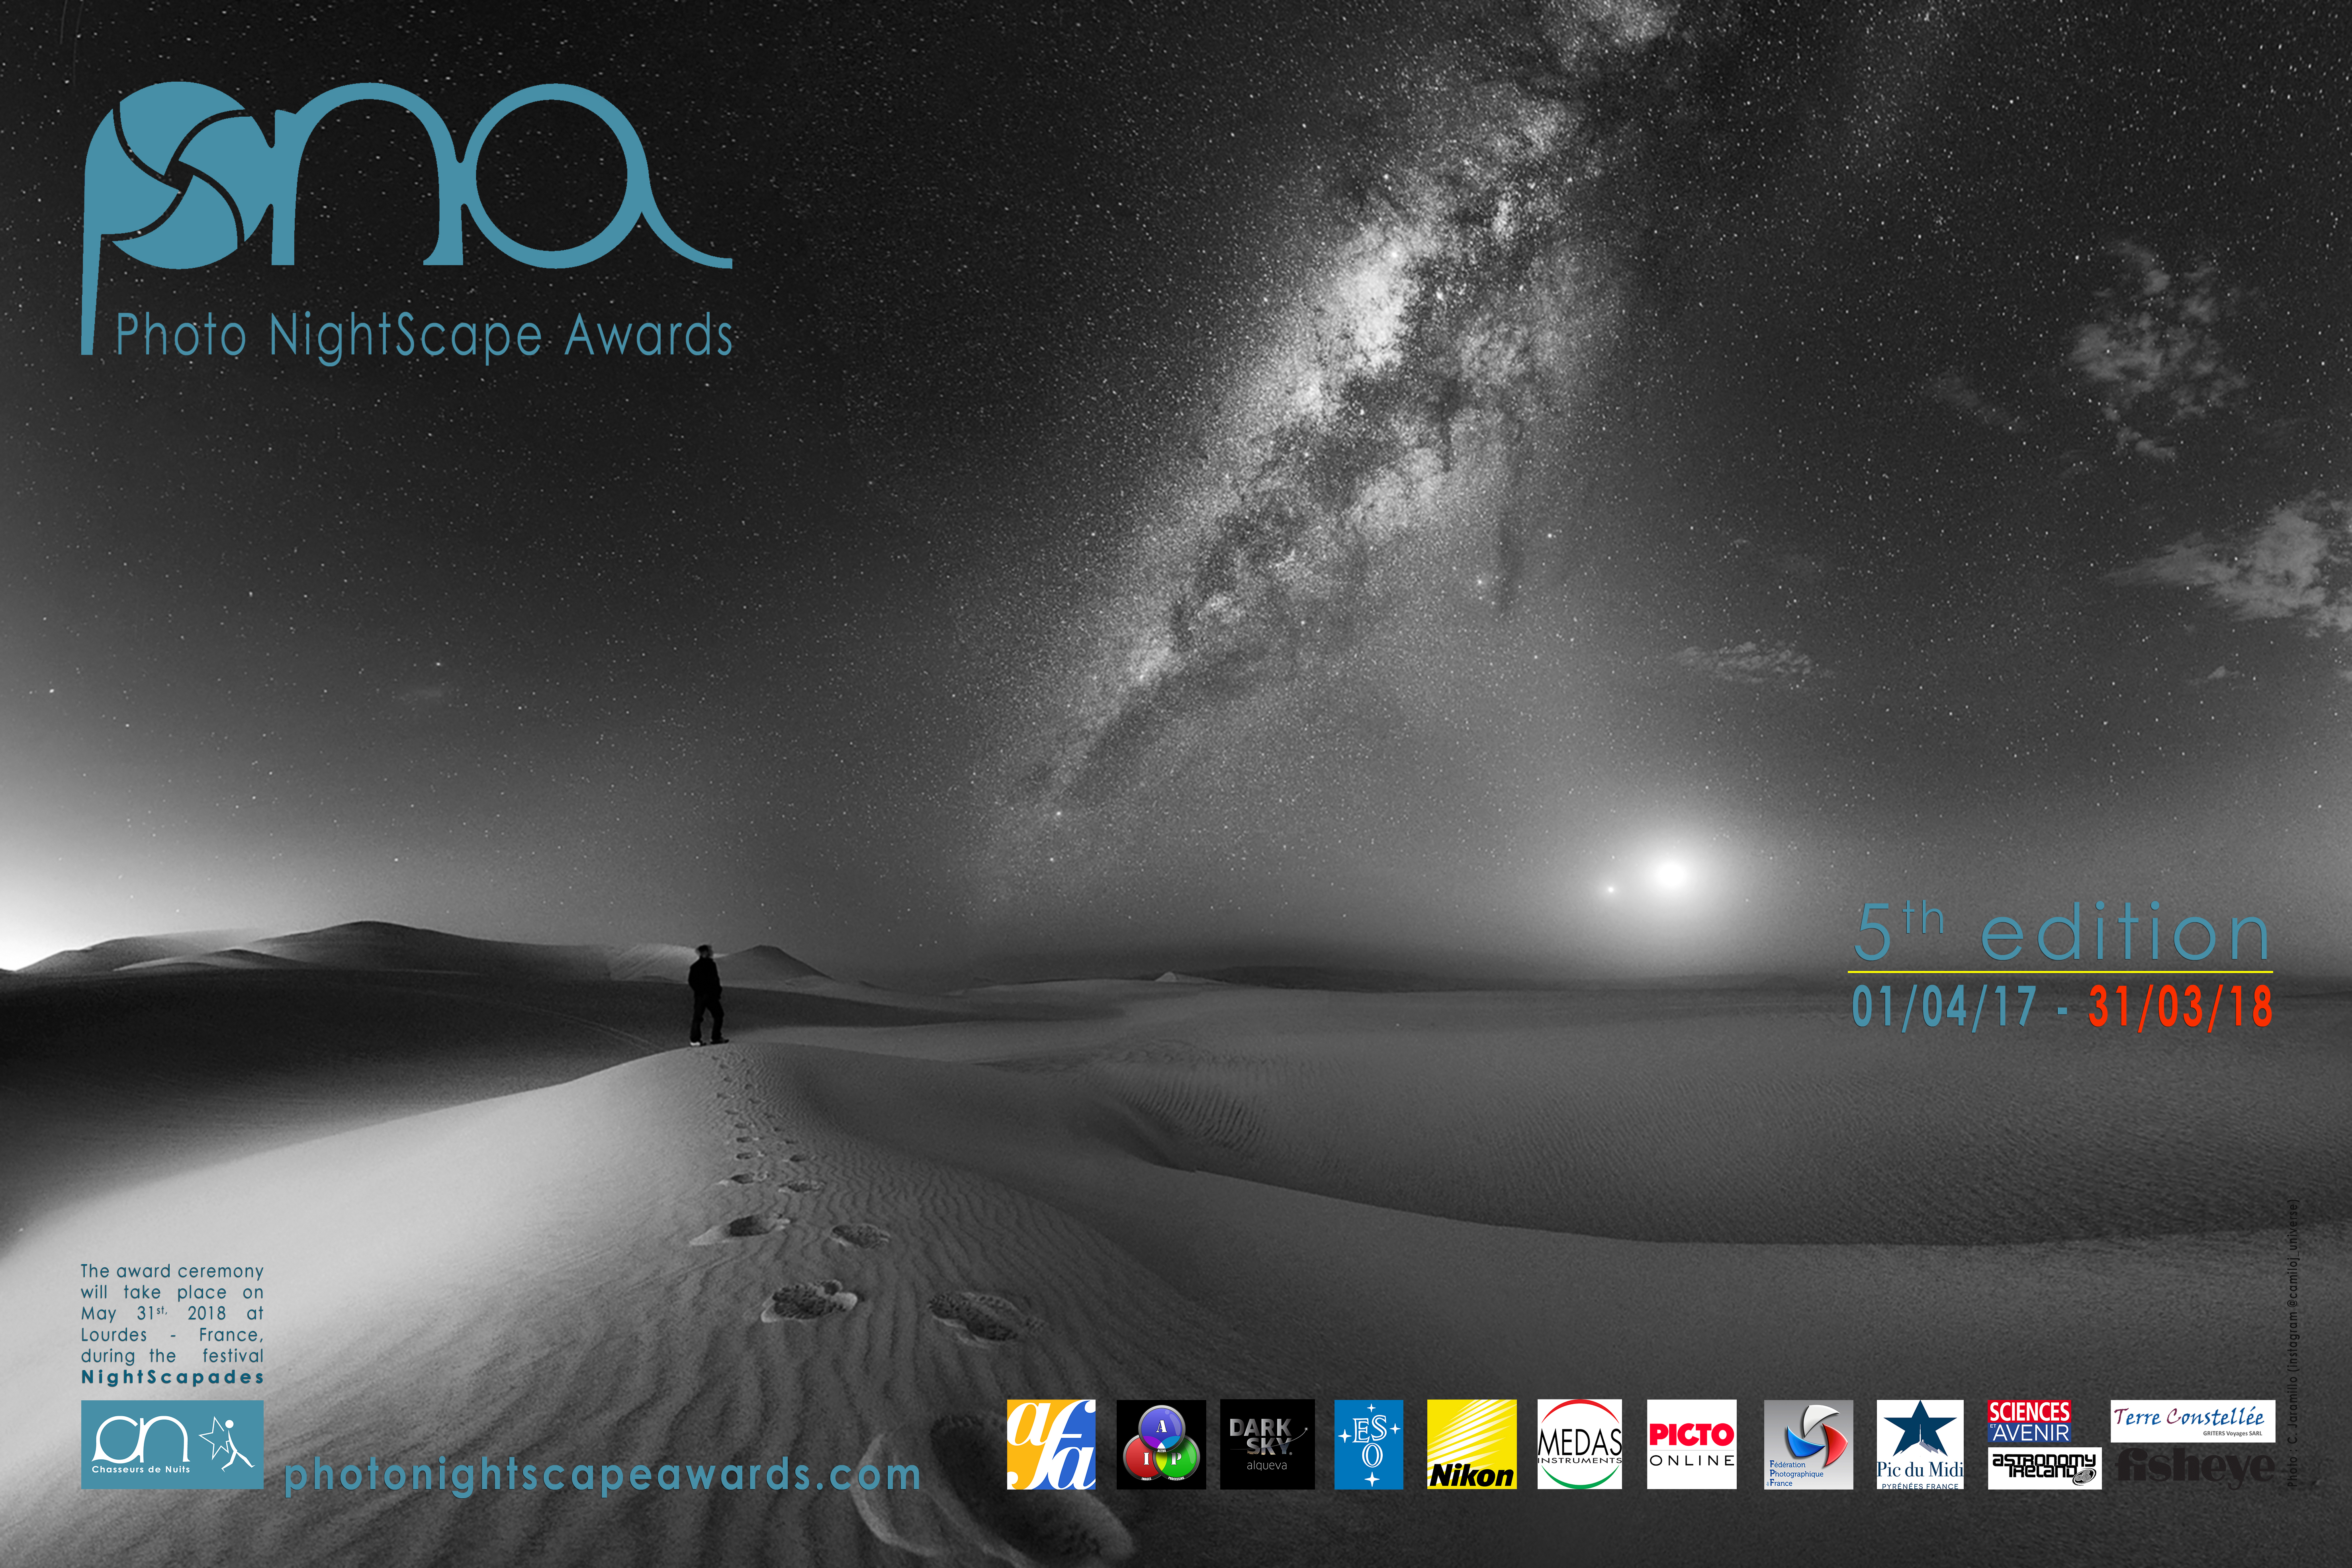

Photo NightScape entry: Conjonction humaine, Voie Lactée, Lune et Vénus

The background of this image is a past Photo NightScape entry entitled "Conjonction humaine, Voie Lactée, Lune et Vénus" taken in the Huacachina desert in Peru.

Credit: C.A. Jaramilo/PNA